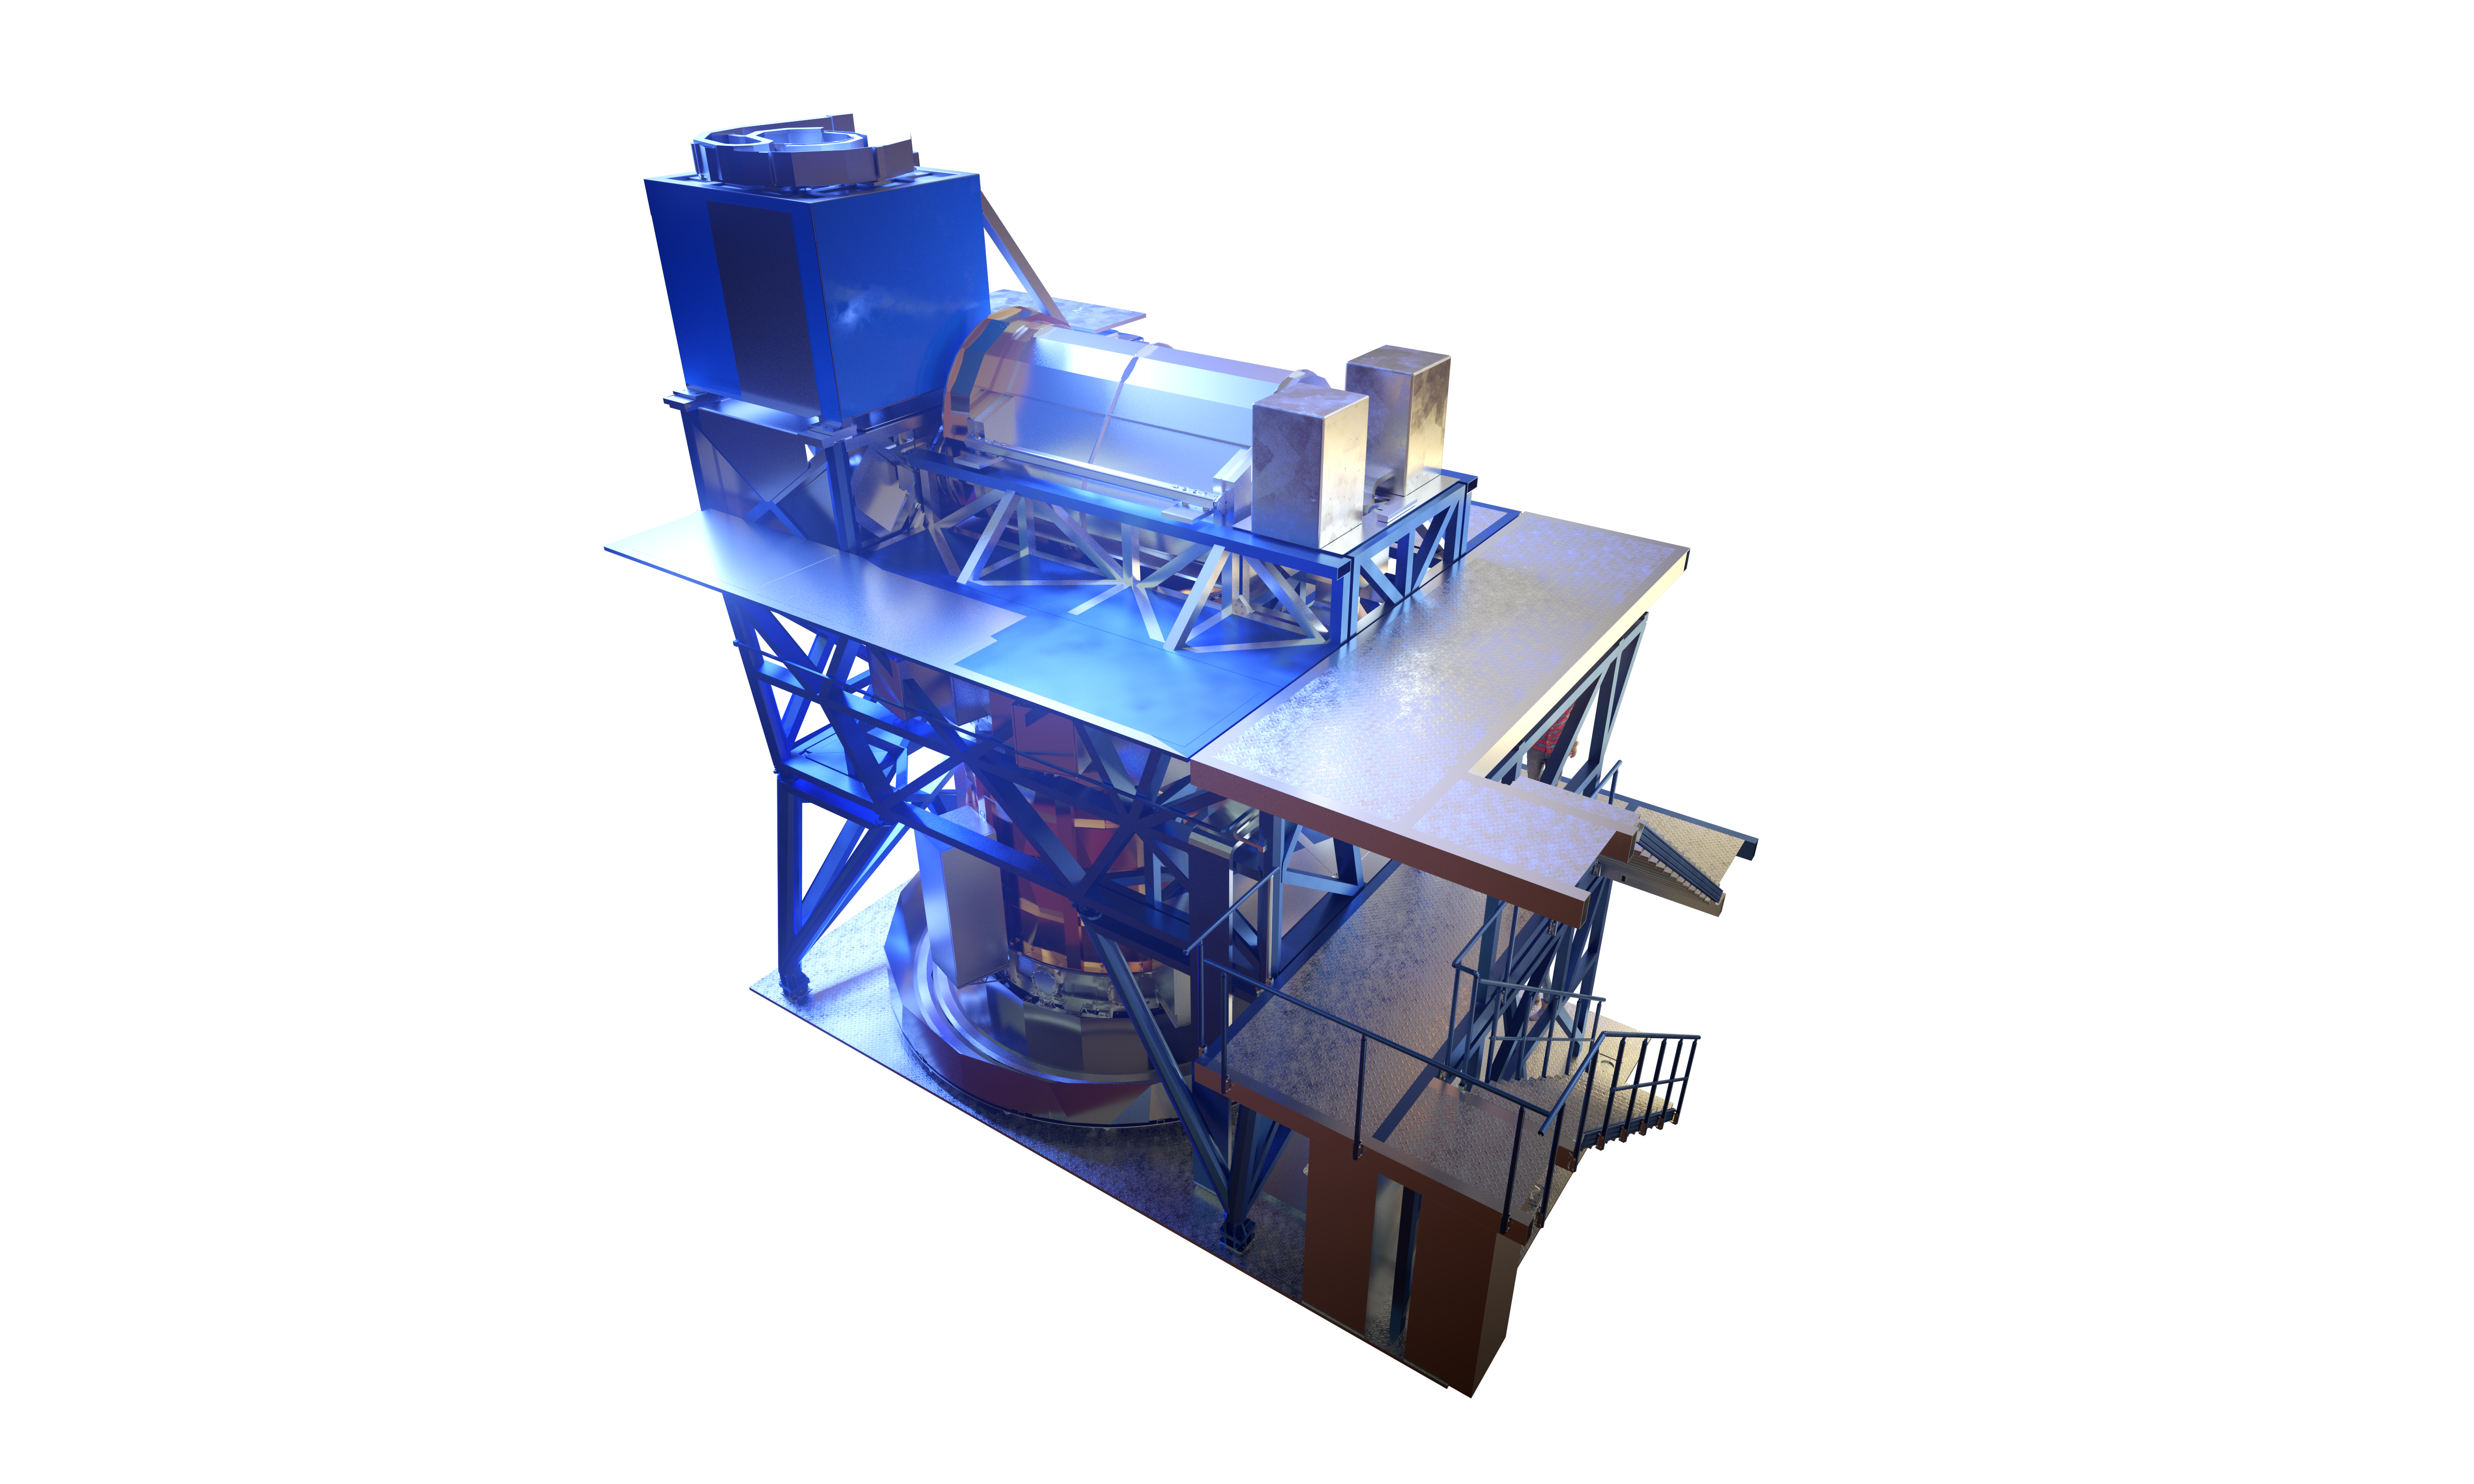

Computer rendering of HARMONI

Computer rendering of HARMONI, instrument of the Extremely Large Telescope.

Credit: ESO